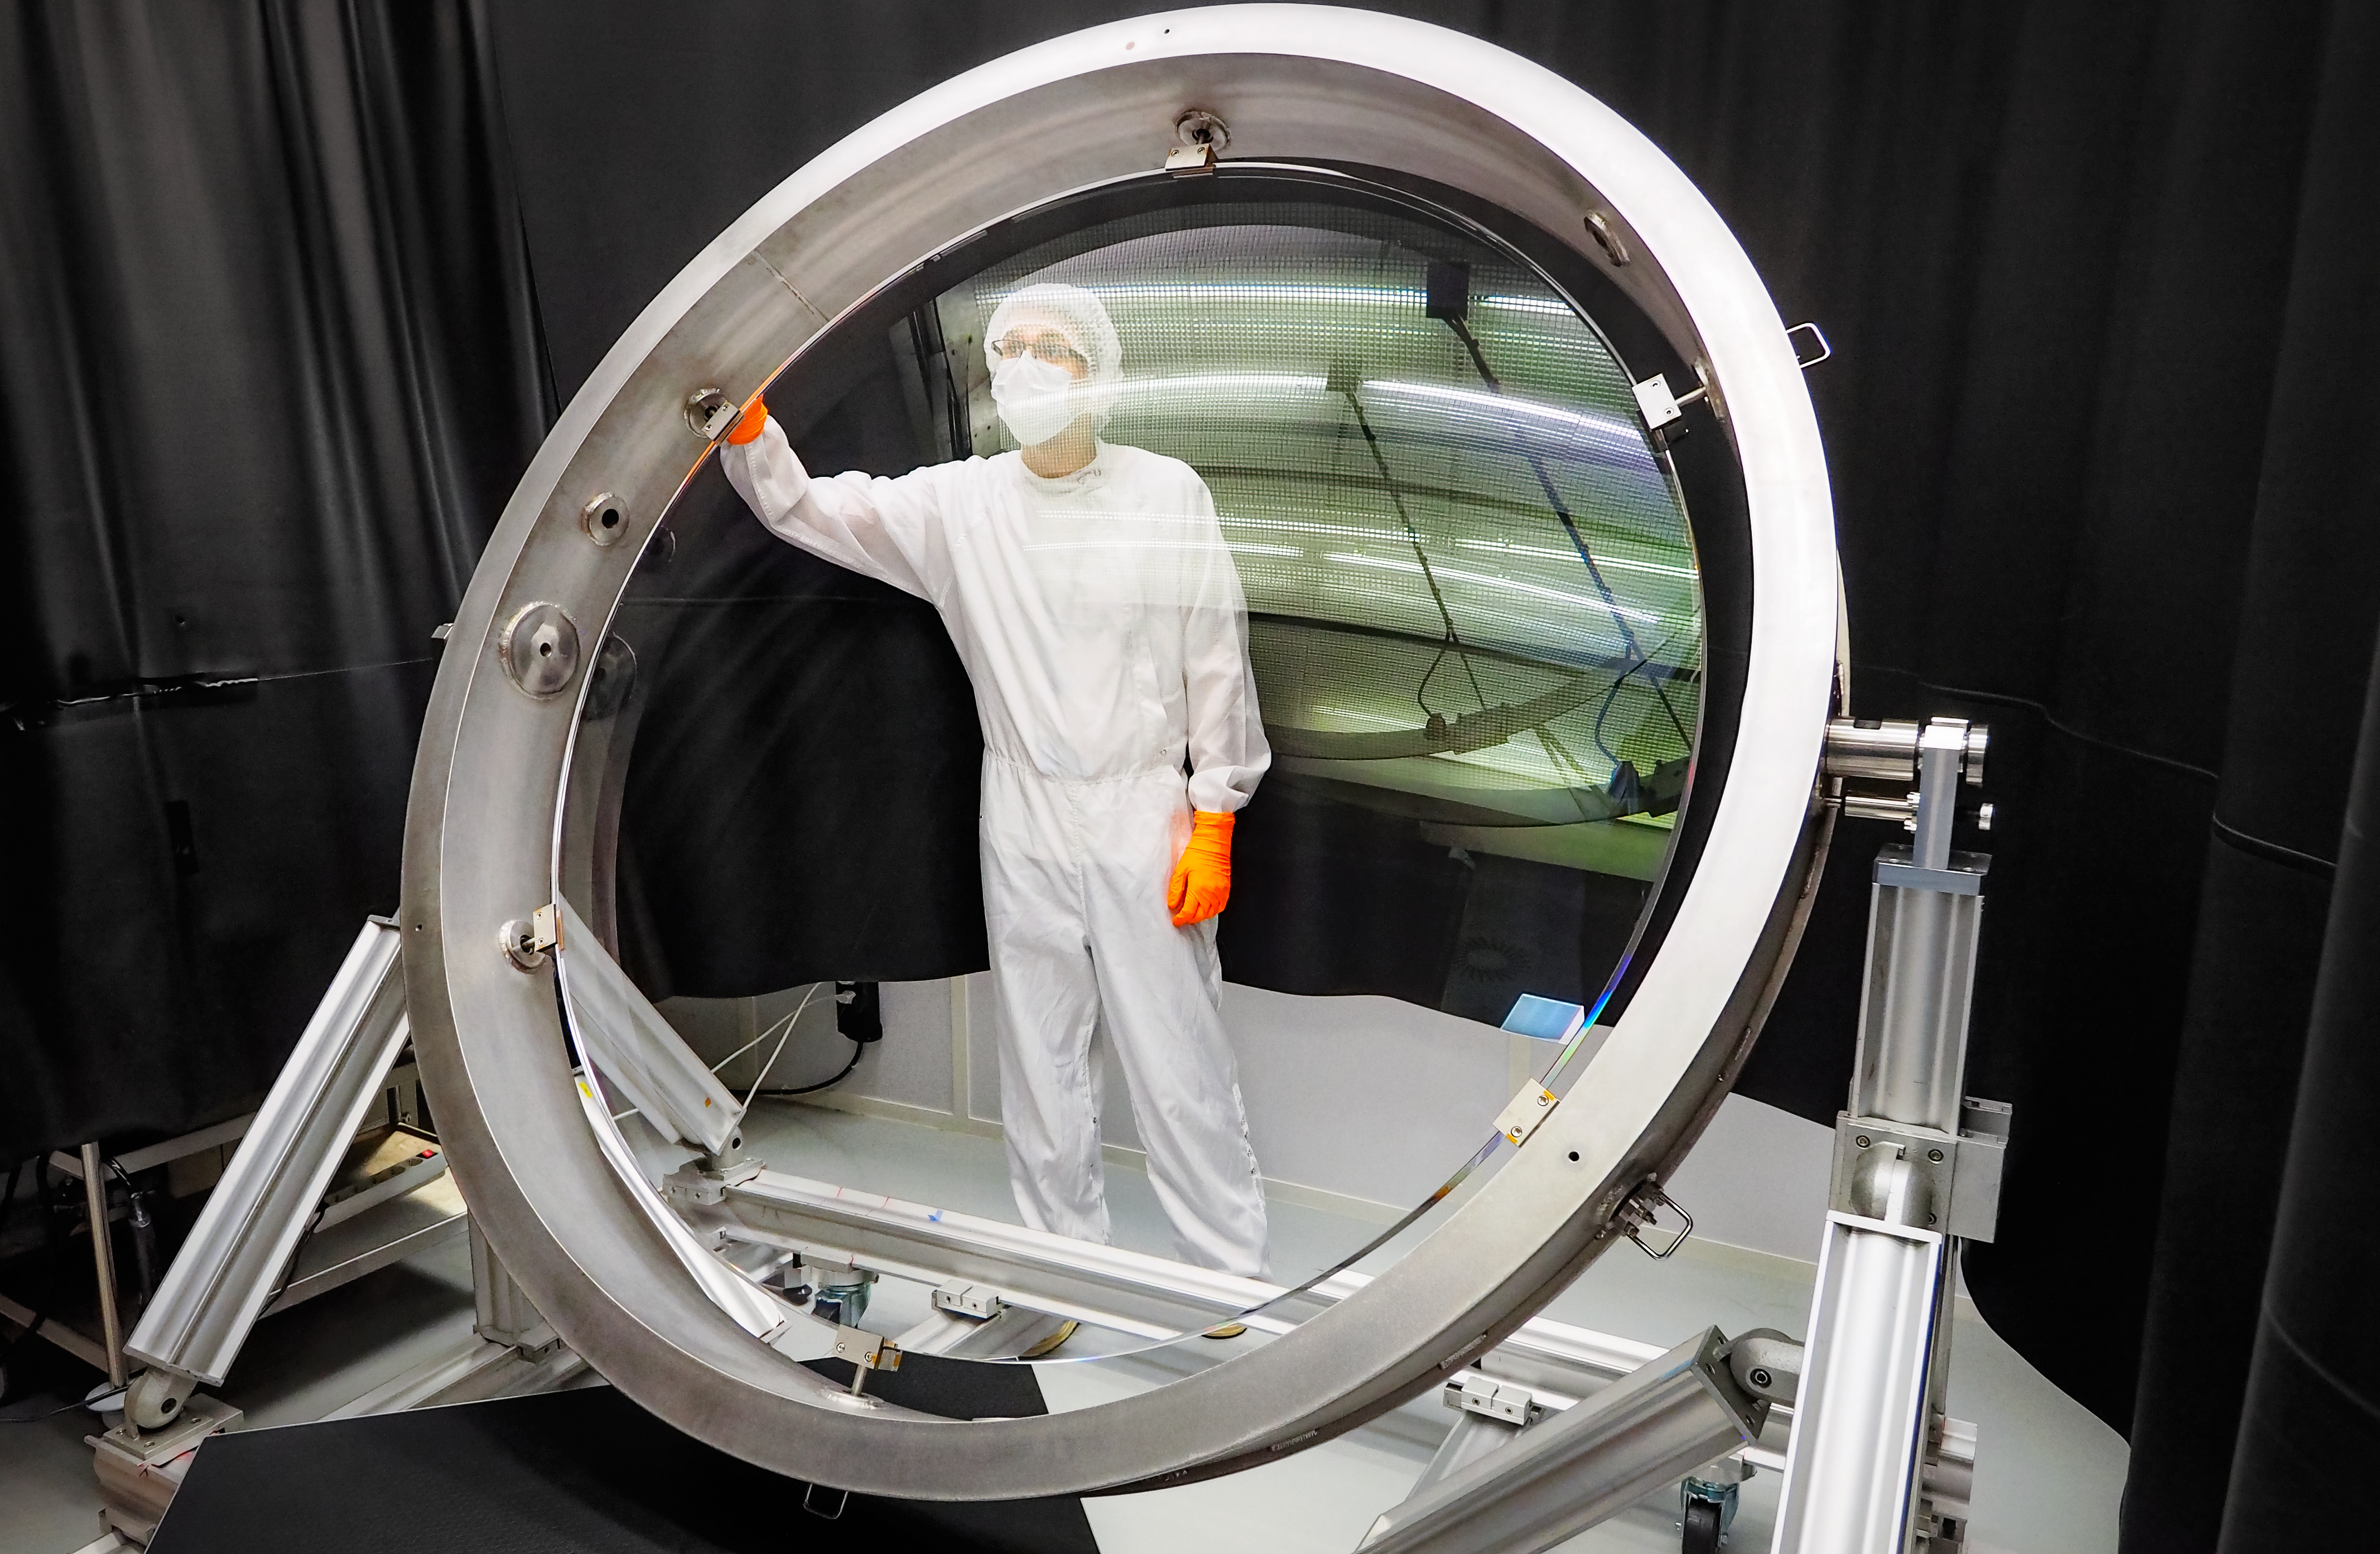

Rubin Observatory Camera Lens

This photo shows the largest lens of the Vera C. Rubin Observatory camera, after it was polished and coated with a broadband antireflective coating by Safran-Reosc. The lens measures 1.57 meters (61 inches) across, making it the largest optical lens in the world.

Credit: SAFRAN